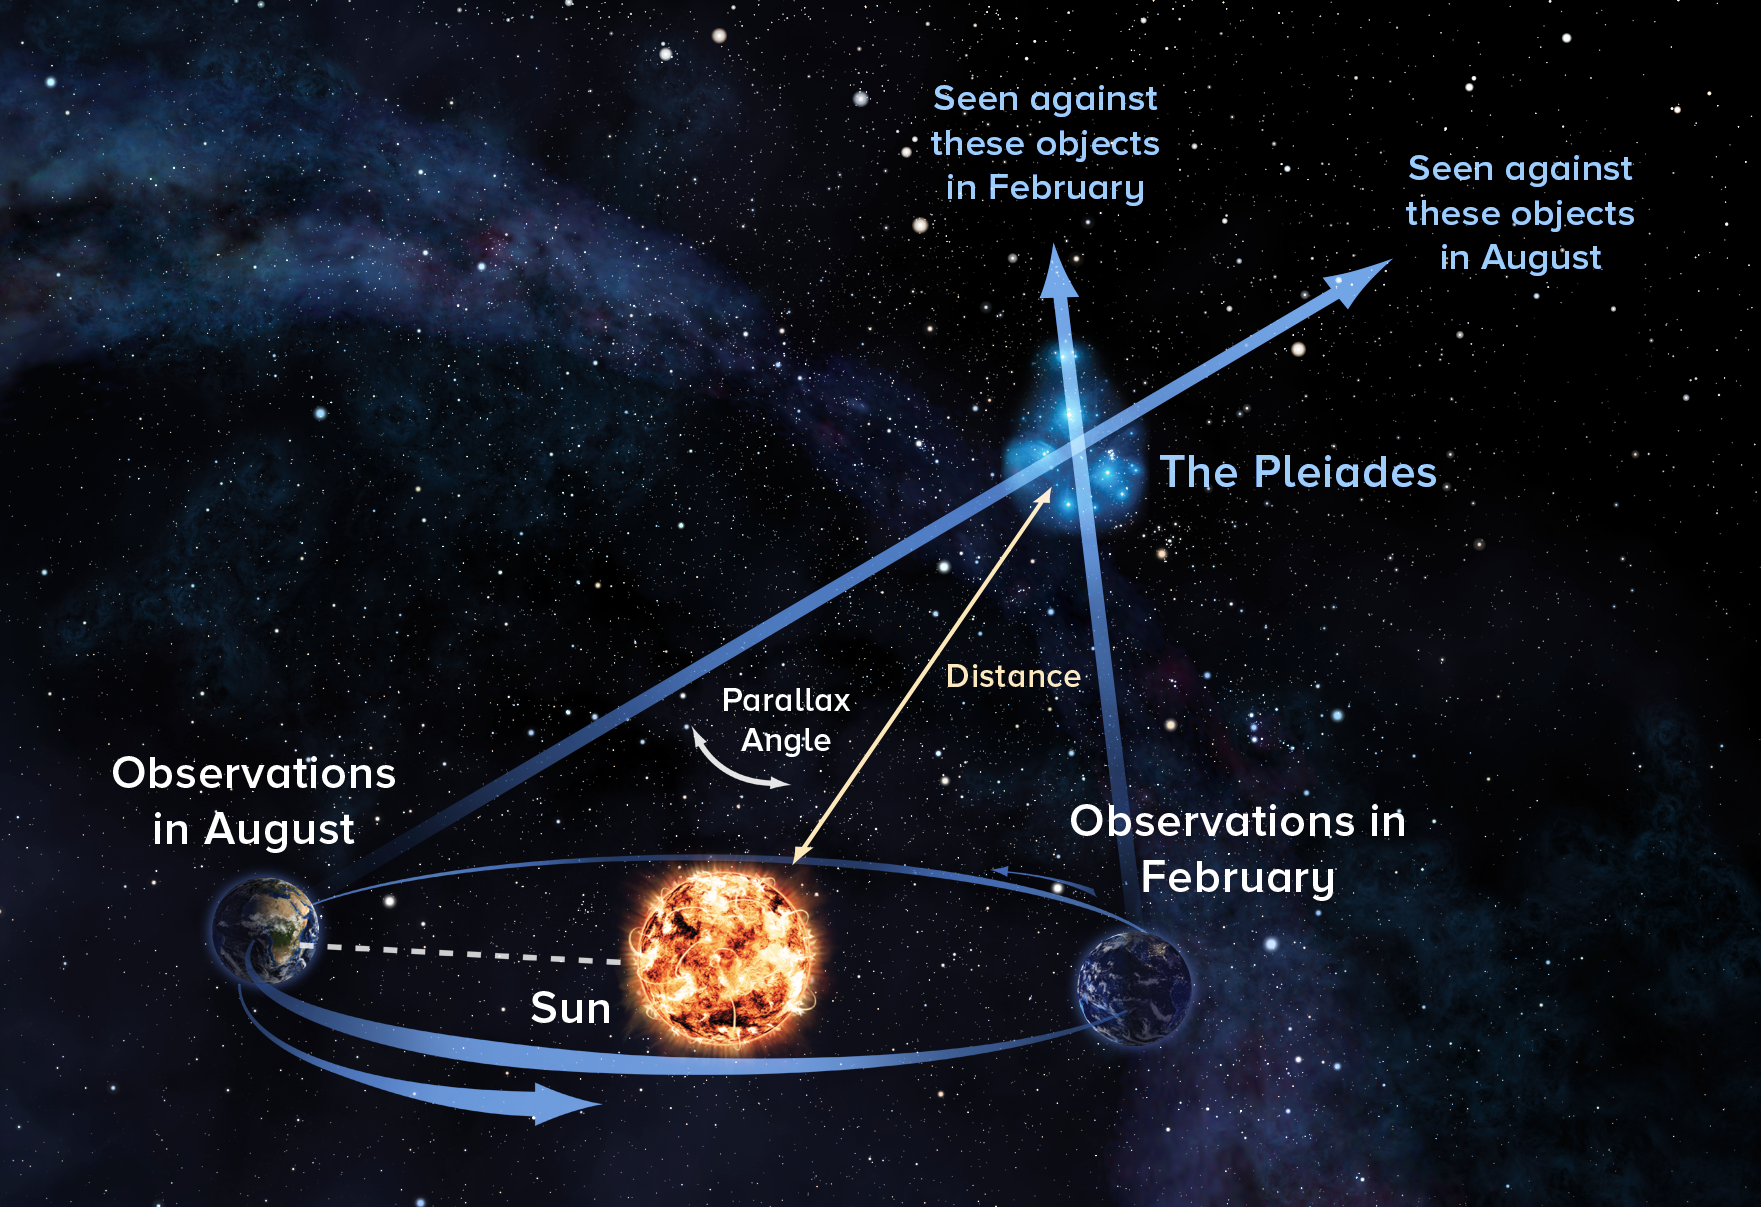

Measuring the Distance to the Pleiades

Using the parallax technique, astronomers observe object at opposite ends of Earth's orbit around the Sun to precisely measure its distance.

Credit: Alexandra Angelich (NRAO/AUI/NSF)